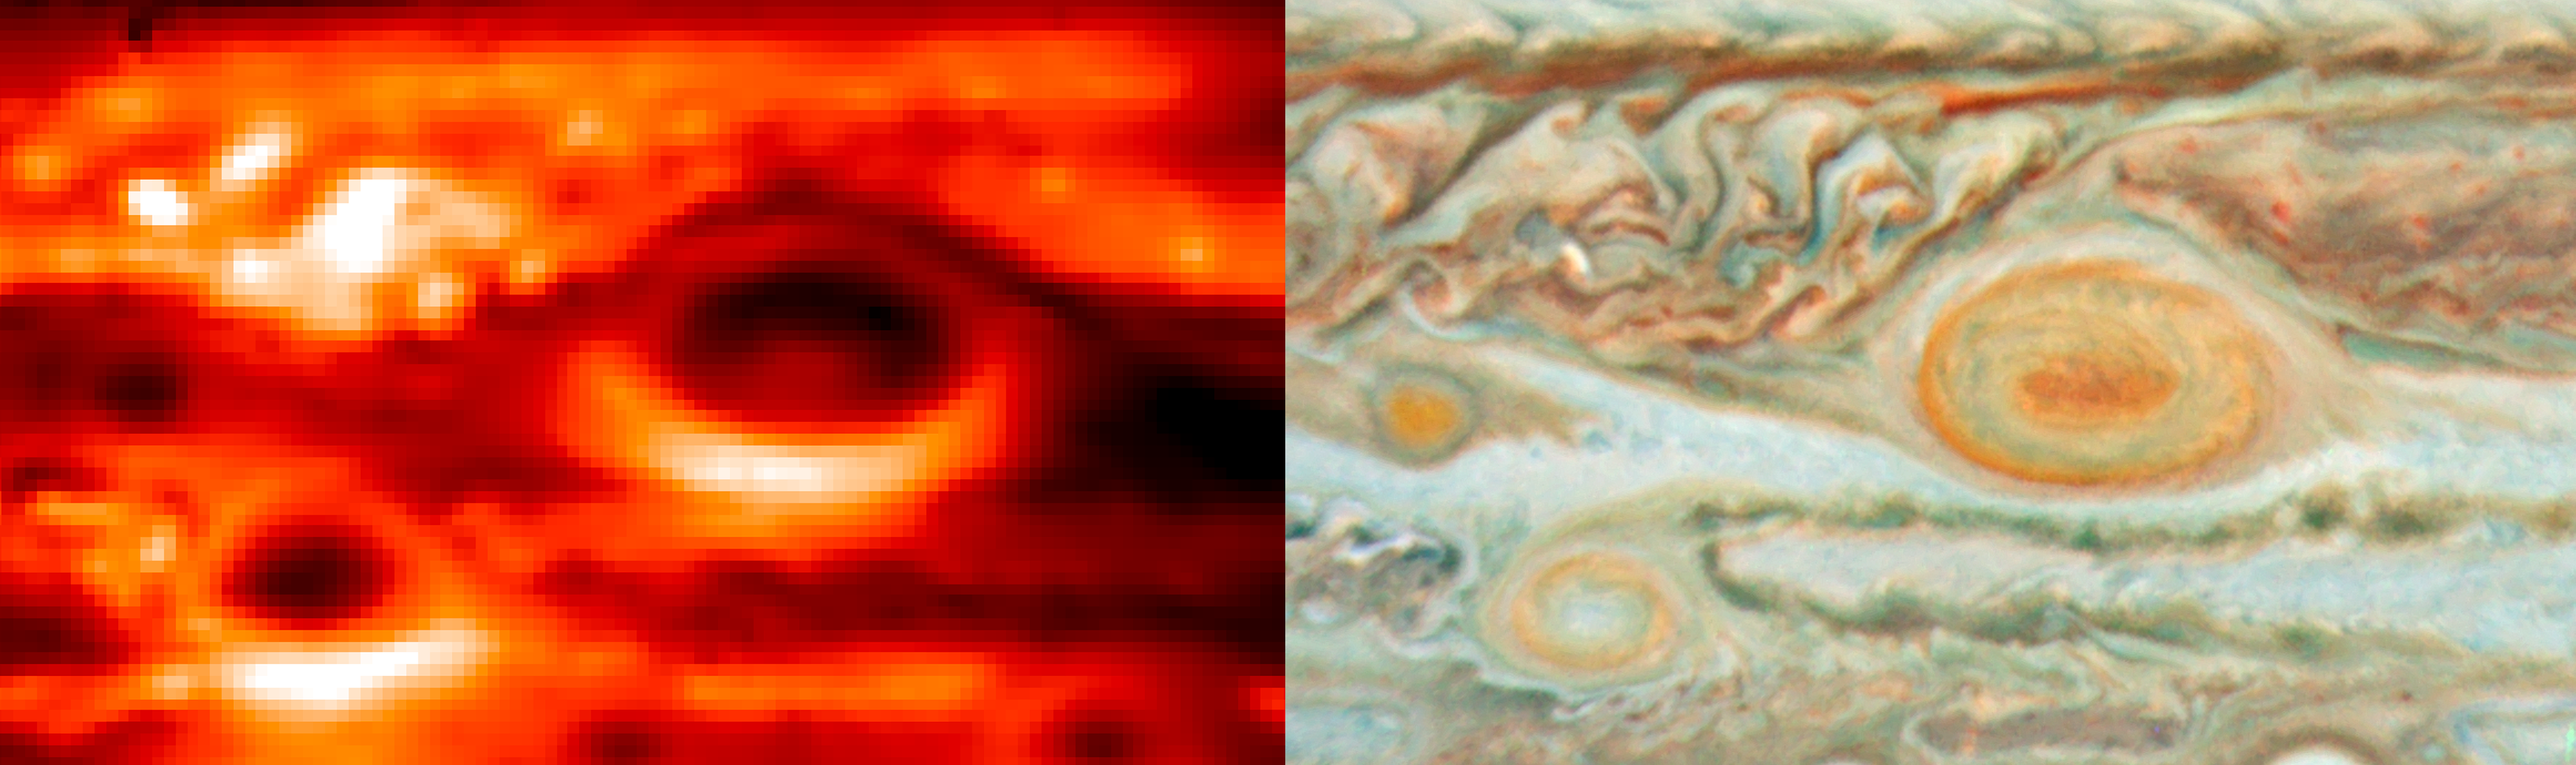

Jupiter’s storms: temperatures and cloud colours

New thermal images from ESO’s Very Large Telescope (VLT) and other ground-based telescopes show swirls of warmer air and cooler regions never seen before within Jupiter’s Great Red Spot. The images enable scientists to make the first detailed weather map of the inside of the giant storm system. One observation illustrated by this image is the correspondence between a warm core within an otherwise cold storm system and the reddest colour of the Great Red Spot.

The image on the left was obtained with the VISIR on the VLT in Chile on 18 May 2008. It was taken in the infrared wavelength range of 10.8 microns, which is sensitive to Jupiter's atmospheric temperatures in the 300 to 600 millibar pressure range. That pressure range is close to the altitude of the white, red and brown aerosols seen in the visible-light image on the right, which was obtained by the NASA/ESA Hubble Space Telescope on 15 May 2008. These images show the interaction of three of Jupiter's largest storms — the Great Red Spot and two smaller storms nicknamed Oval BA and Little Red Spot.

Credit: ESO/NASA/JPL/ESA/L. Fletcher